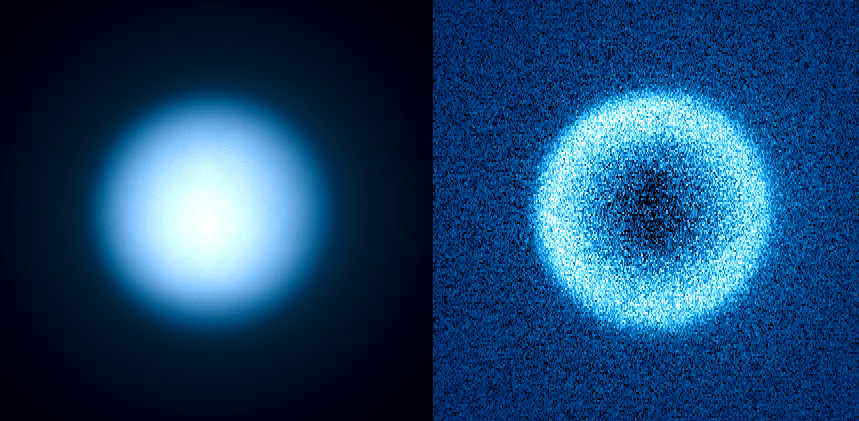

Saturn's moon Titan observed using the polarimetric mode of SPHERE

Titan's atmosphere has a thick layer of haze which is reflecting the visible light from the Sun. Therefore, unlike in the near-infrared, we cannot see down to the surface and Titan looks like a featureless sphere of haze (left). However, the light scattered from the haze is highly polarised, like the blue sky of the Earth. The SPHERE instrument is equipped with sensitive polarimeters, which can measure how strongly the light is polarised (right). There is strong polarisation at the limb of Titan due to scattering by haze particles. This polarimetric technique will be used by SPHERE for a sensitive search for reflected, and therefore polarised, light from exoplanets.

Credit: ESO/J.-L. Beuzit et al./SPHERE Consortium